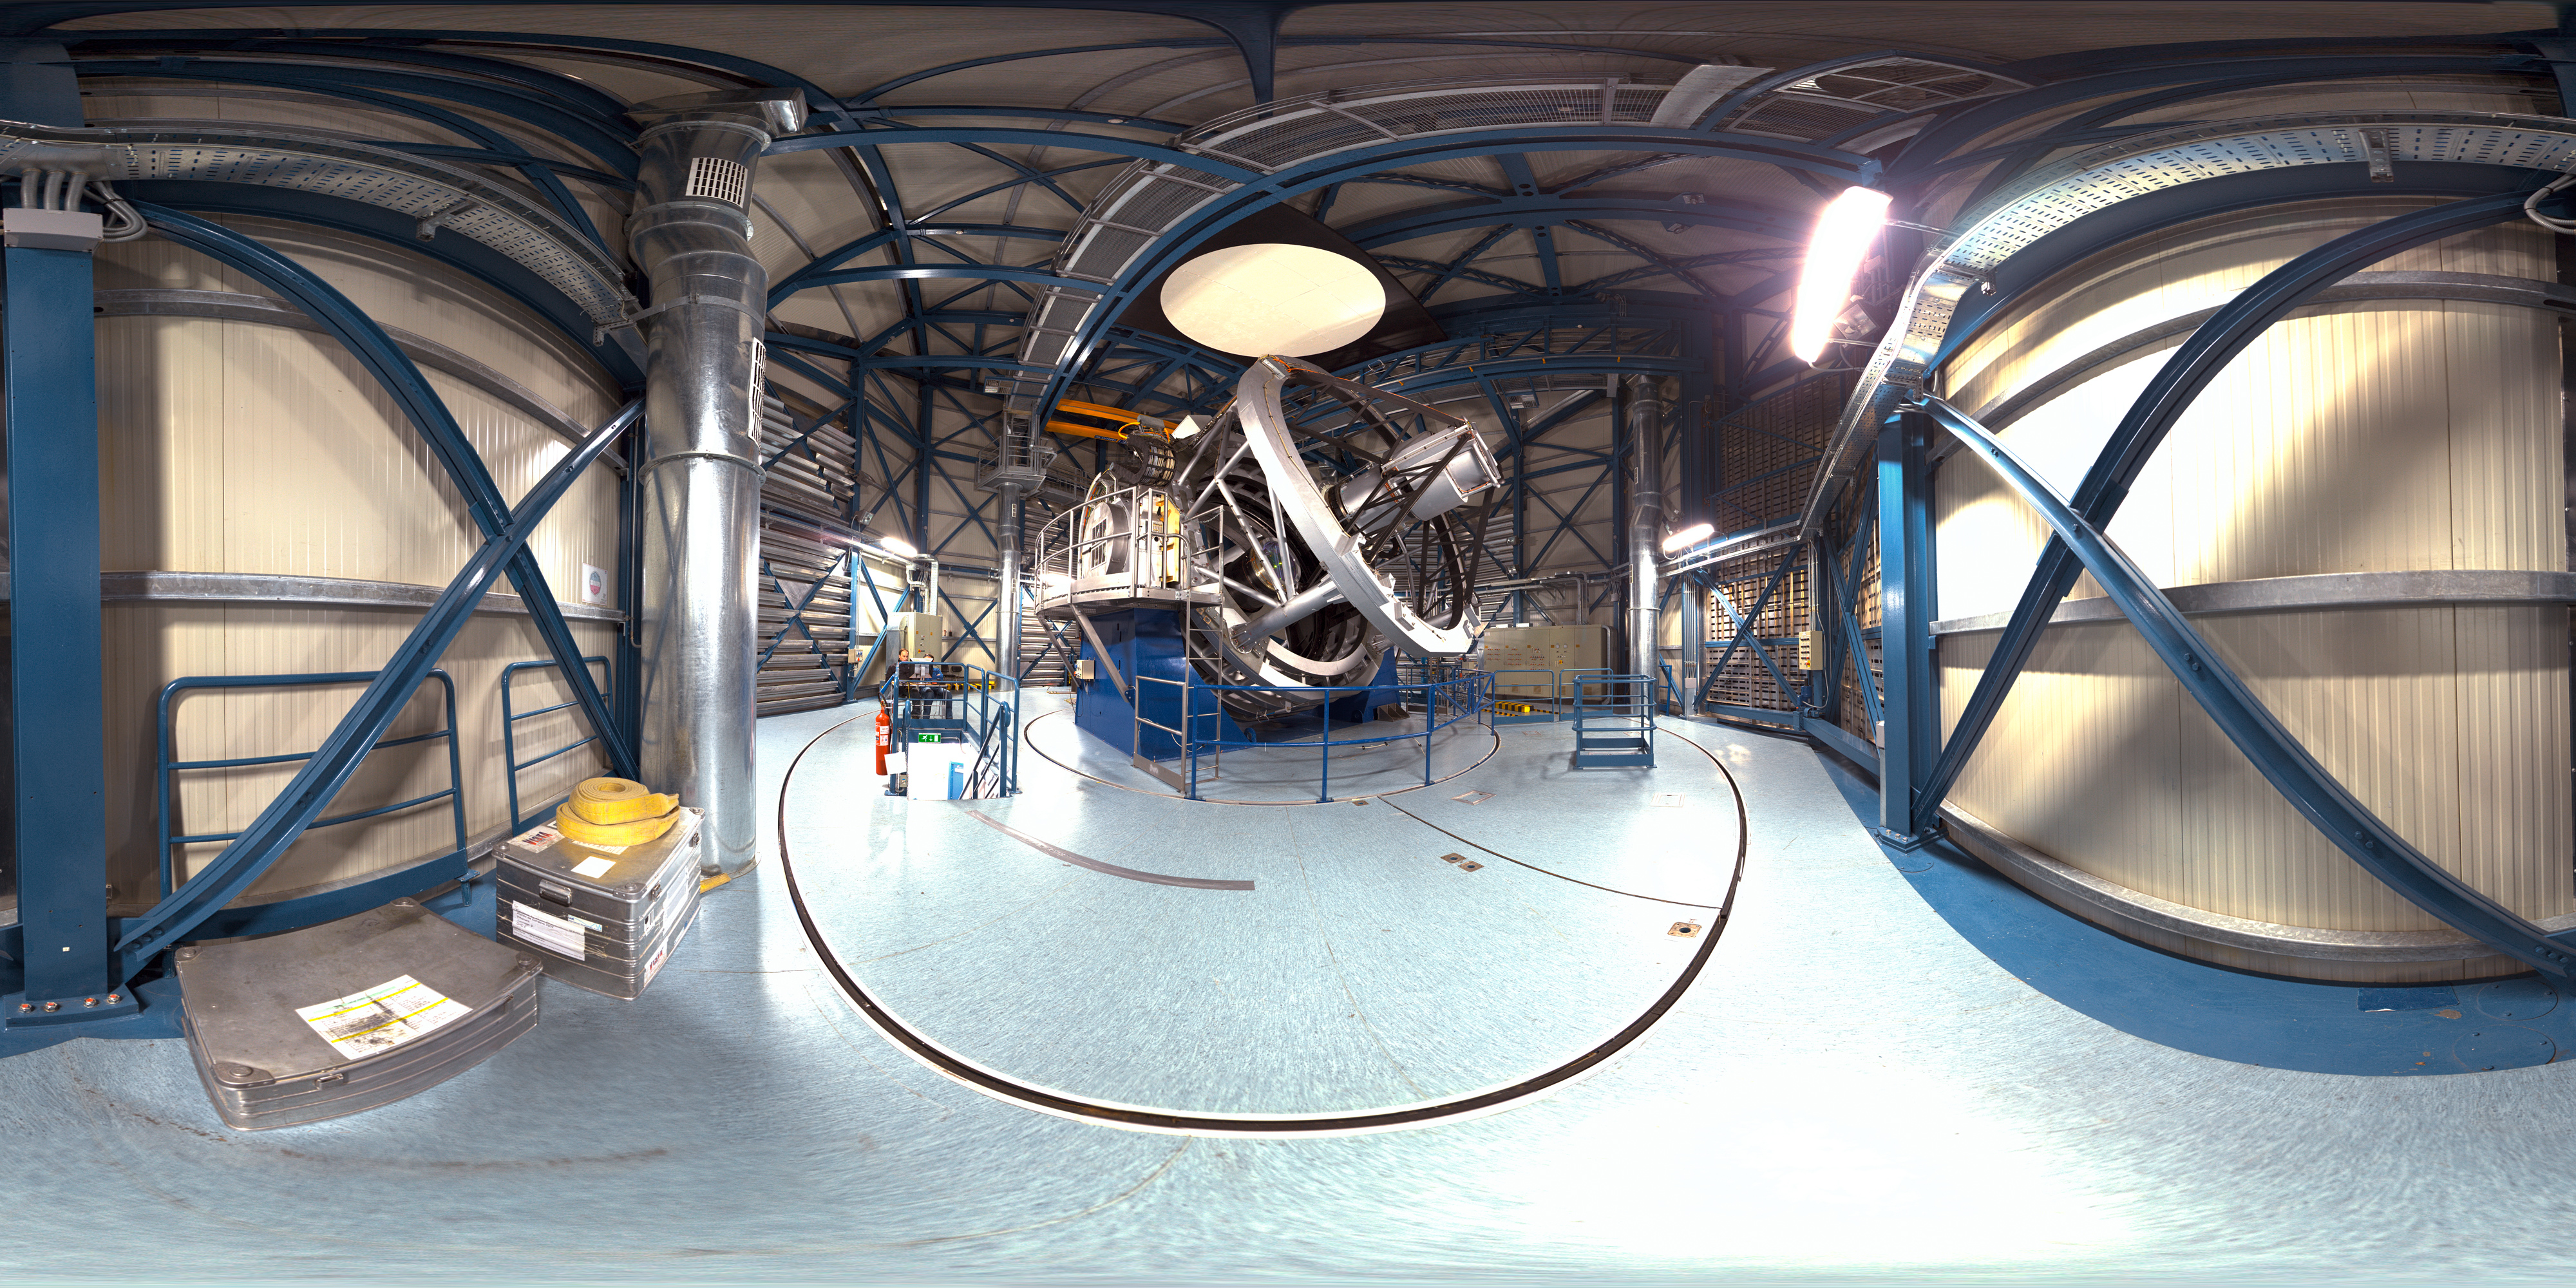

Inside VISTA

360 degree panorama taken inside of the VISTA telescope dome. The Visible and Infrared Survey Telescope for Astronomy (VISTA) is a wide-field telescope designed for performing a series of very broad surveys of the sky in infrared light. Thanks to its large primary mirror, with a diameter of 4m, these surveys will show quite faint objects. The goal of these surveys is to create large catalogues of celestial objects for statistical studies and to identify new targets for the VLT.

Credit: ESO